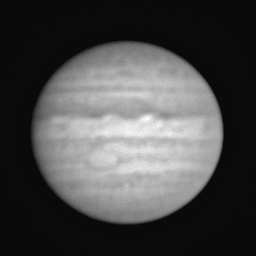

Planet Jupiter, before cometary impact

This frame is of the planet Jupiter taken in July 1994, before the planet's collision with comet Shoemaker-Levy 9 (it may be interesting to compare this image with an image taken after the the impact of SL 9 in later July).

This picture was obtained on July 13th under excellent observing conditions. It is somewhat rare to observe an object as bright as Jupiter with a 4-meter-class telescope like the WIYN, but the WIYN imager is able to open its shutter for only one tenth of a second. Other telescopes on Kitt Peak have a minimum exposure time of one second, which would have resulted in a completely saturated image. It is fortunate that such a short exposure was possible, not only to avoid saturation, but also because the telescope at that time was still being built and was not capable of tracking (i.e., following an object across the sky as the Earth rotates under us).

Although this does not match the superb resolution to which we have all become accustomed for planetary images taken by satellites and by the Hubble Space Telescope, this is one of the finest ground-based images of Jupiter, with an estimated image quality ("seeing") of better than 0.7 arc seconds.

This image has been "flattened", so that it has about the same brightness all the way across the planet's disk: normally, pictures of planets are much dimmer near the edges (due to physics, of course, not due to bad picture taking).

Further information about the comet/planet "event" is available via the NOAO home page.

Credit: WIYN/NOIRLab/NSF